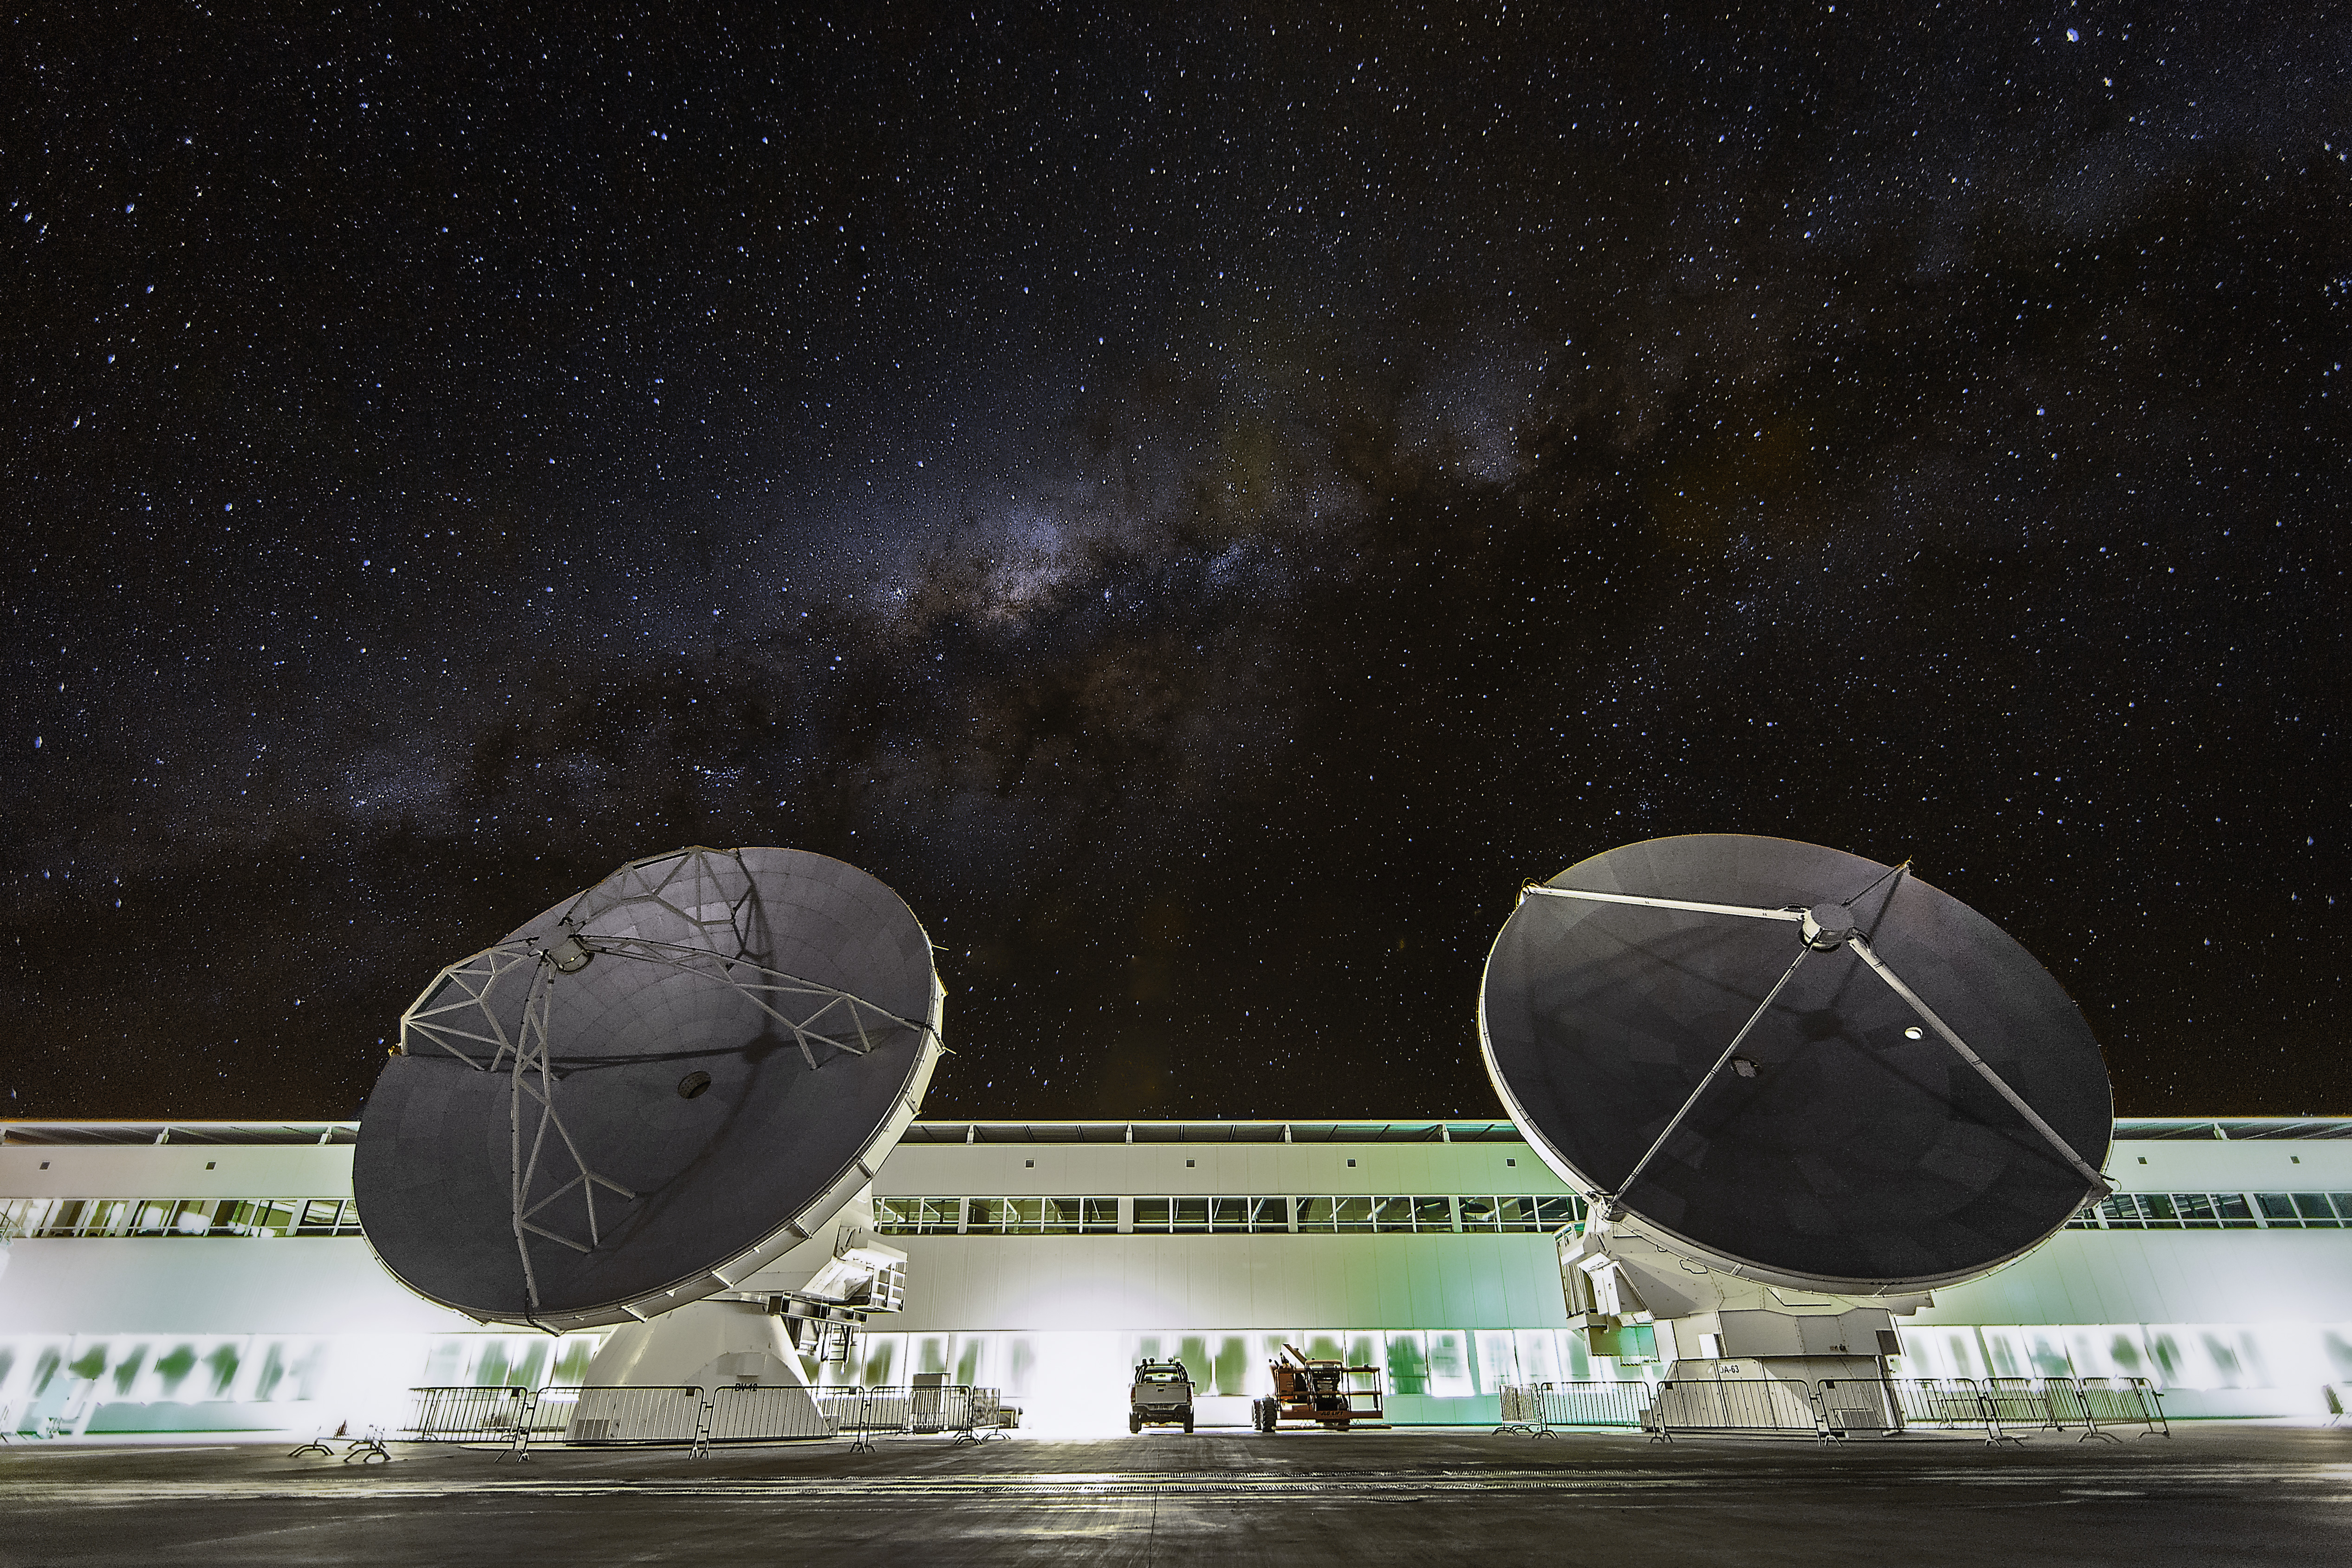

The OSF at night

Two ALMA antennas are positioned in front of the Operations Support Facility (OSF) technical building, which hosts offices, laboratories and the observatory control room. Above in the sky the dark line of the Milky Way is visible.

Credit: A. Duro (ESO)